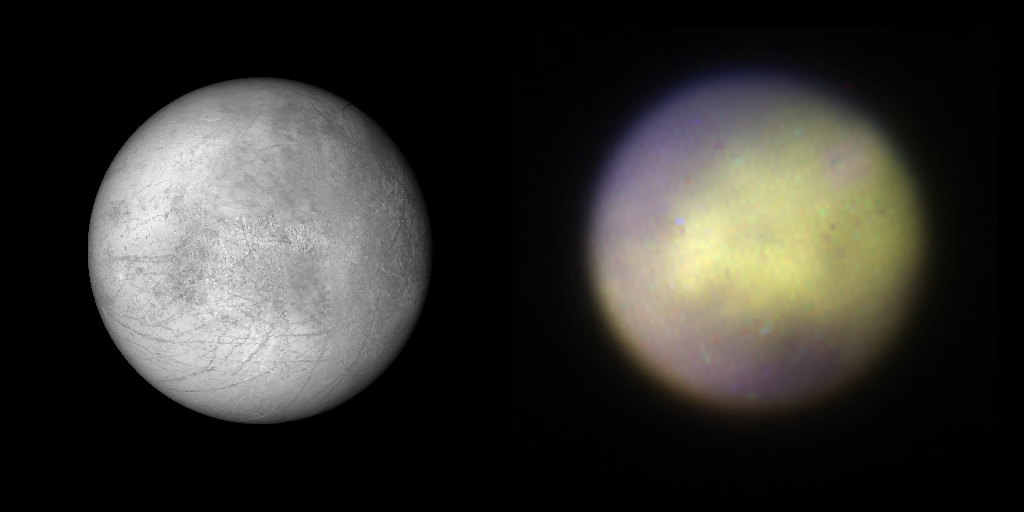

Gemini Planet Imager First Light!

Comparison of Europa observed with Gemini Planet Imager in K1 band on the right and visible albedo visualization based on a composite map made from Galileo SSI and Voyager 1 and 2 data (from USGS) on the left. While GPI is not designed for ‘extended’ objects like this, its observations could help in following surface alterations on icy satellites of Jupiter or atmospheric phenomena (e.g. clouds, haze) on Saturn’s moon Titan. The GPI near-infrared color image is a combination of 3 wavelength channels.

Credit: Processing by Marshall Perrin, Space Telescope Science Institute and Franck Marchis SETI Institute